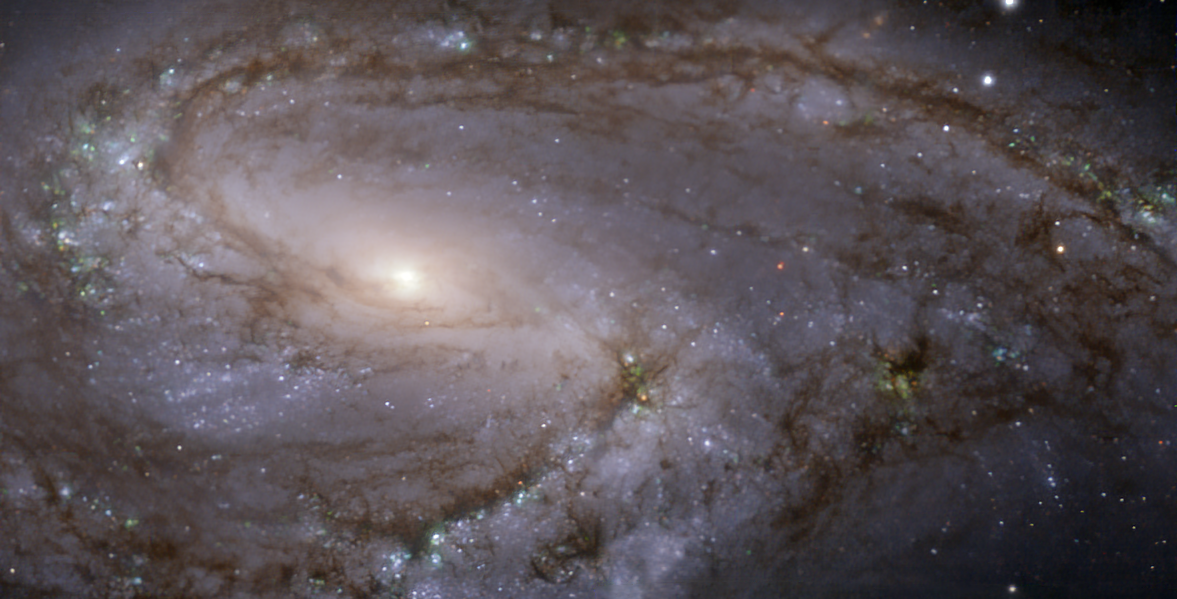

The NGC 3627 galaxy as seen with MUSE on ESO’s VLT

This image of the nearby galaxy NGC 3627, taken with the Multi-Unit Spectroscopic Explorer (MUSE) on ESO’s Very Large Telescope (VLT), combines green, red and infrared filters to reveal the distribution of stars.

NGC 3627 is a spiral galaxy located approximately 31 million light-years from Earth in the constellation Leo.

The images were taken as part of the Physics at High Angular resolution in Nearby GalaxieS (PHANGS) project, which is making high-resolution observations of nearby galaxies with telescopes operating across the electromagnetic spectrum.

Credit: ESO/PHANGS